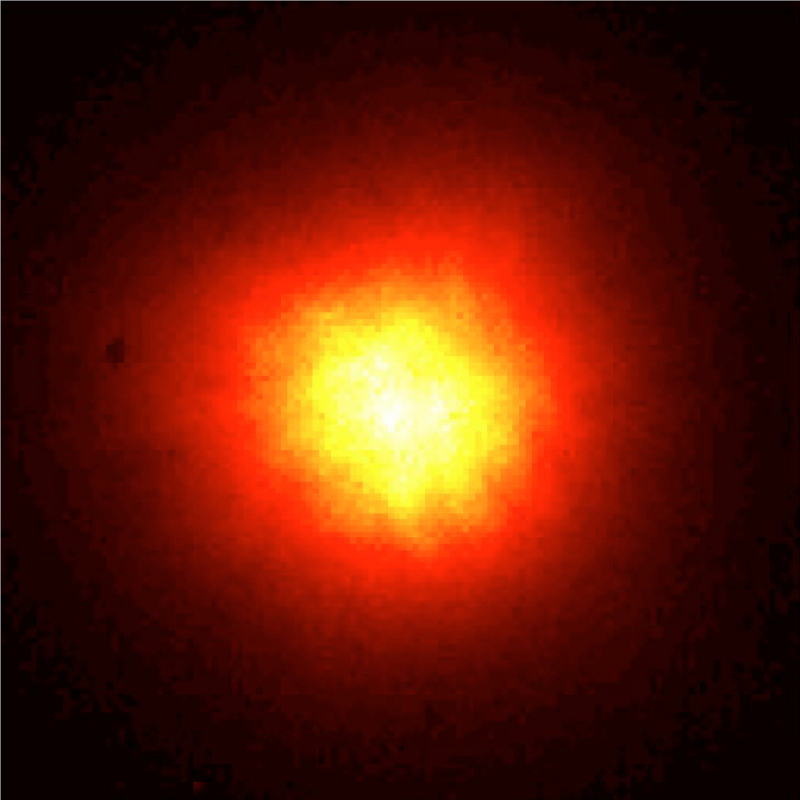

The star HIC 59206 (uncorrected image)

This image was obtained by the first MACAO-VLTI system at the 8.2-m VLT KUEYEN telescope in the infrared K-band (wavelength 2.2 µm). It displays images of the star HIC 59206 (visual magnitude 10) obtained before the adaptive optics system was switched on. Without the adaptive optics, it is hard to distinguish the binary system in the image. The binary is separated by 0.120 arcsec and the image was taken under medium seeing conditions (0.75 arcsec) seeing. For the image after the adaptive optics were switched on, see image "The star HIC 59206 (AO corrected image)", where the difference is very noticeable.

Credit: ESO